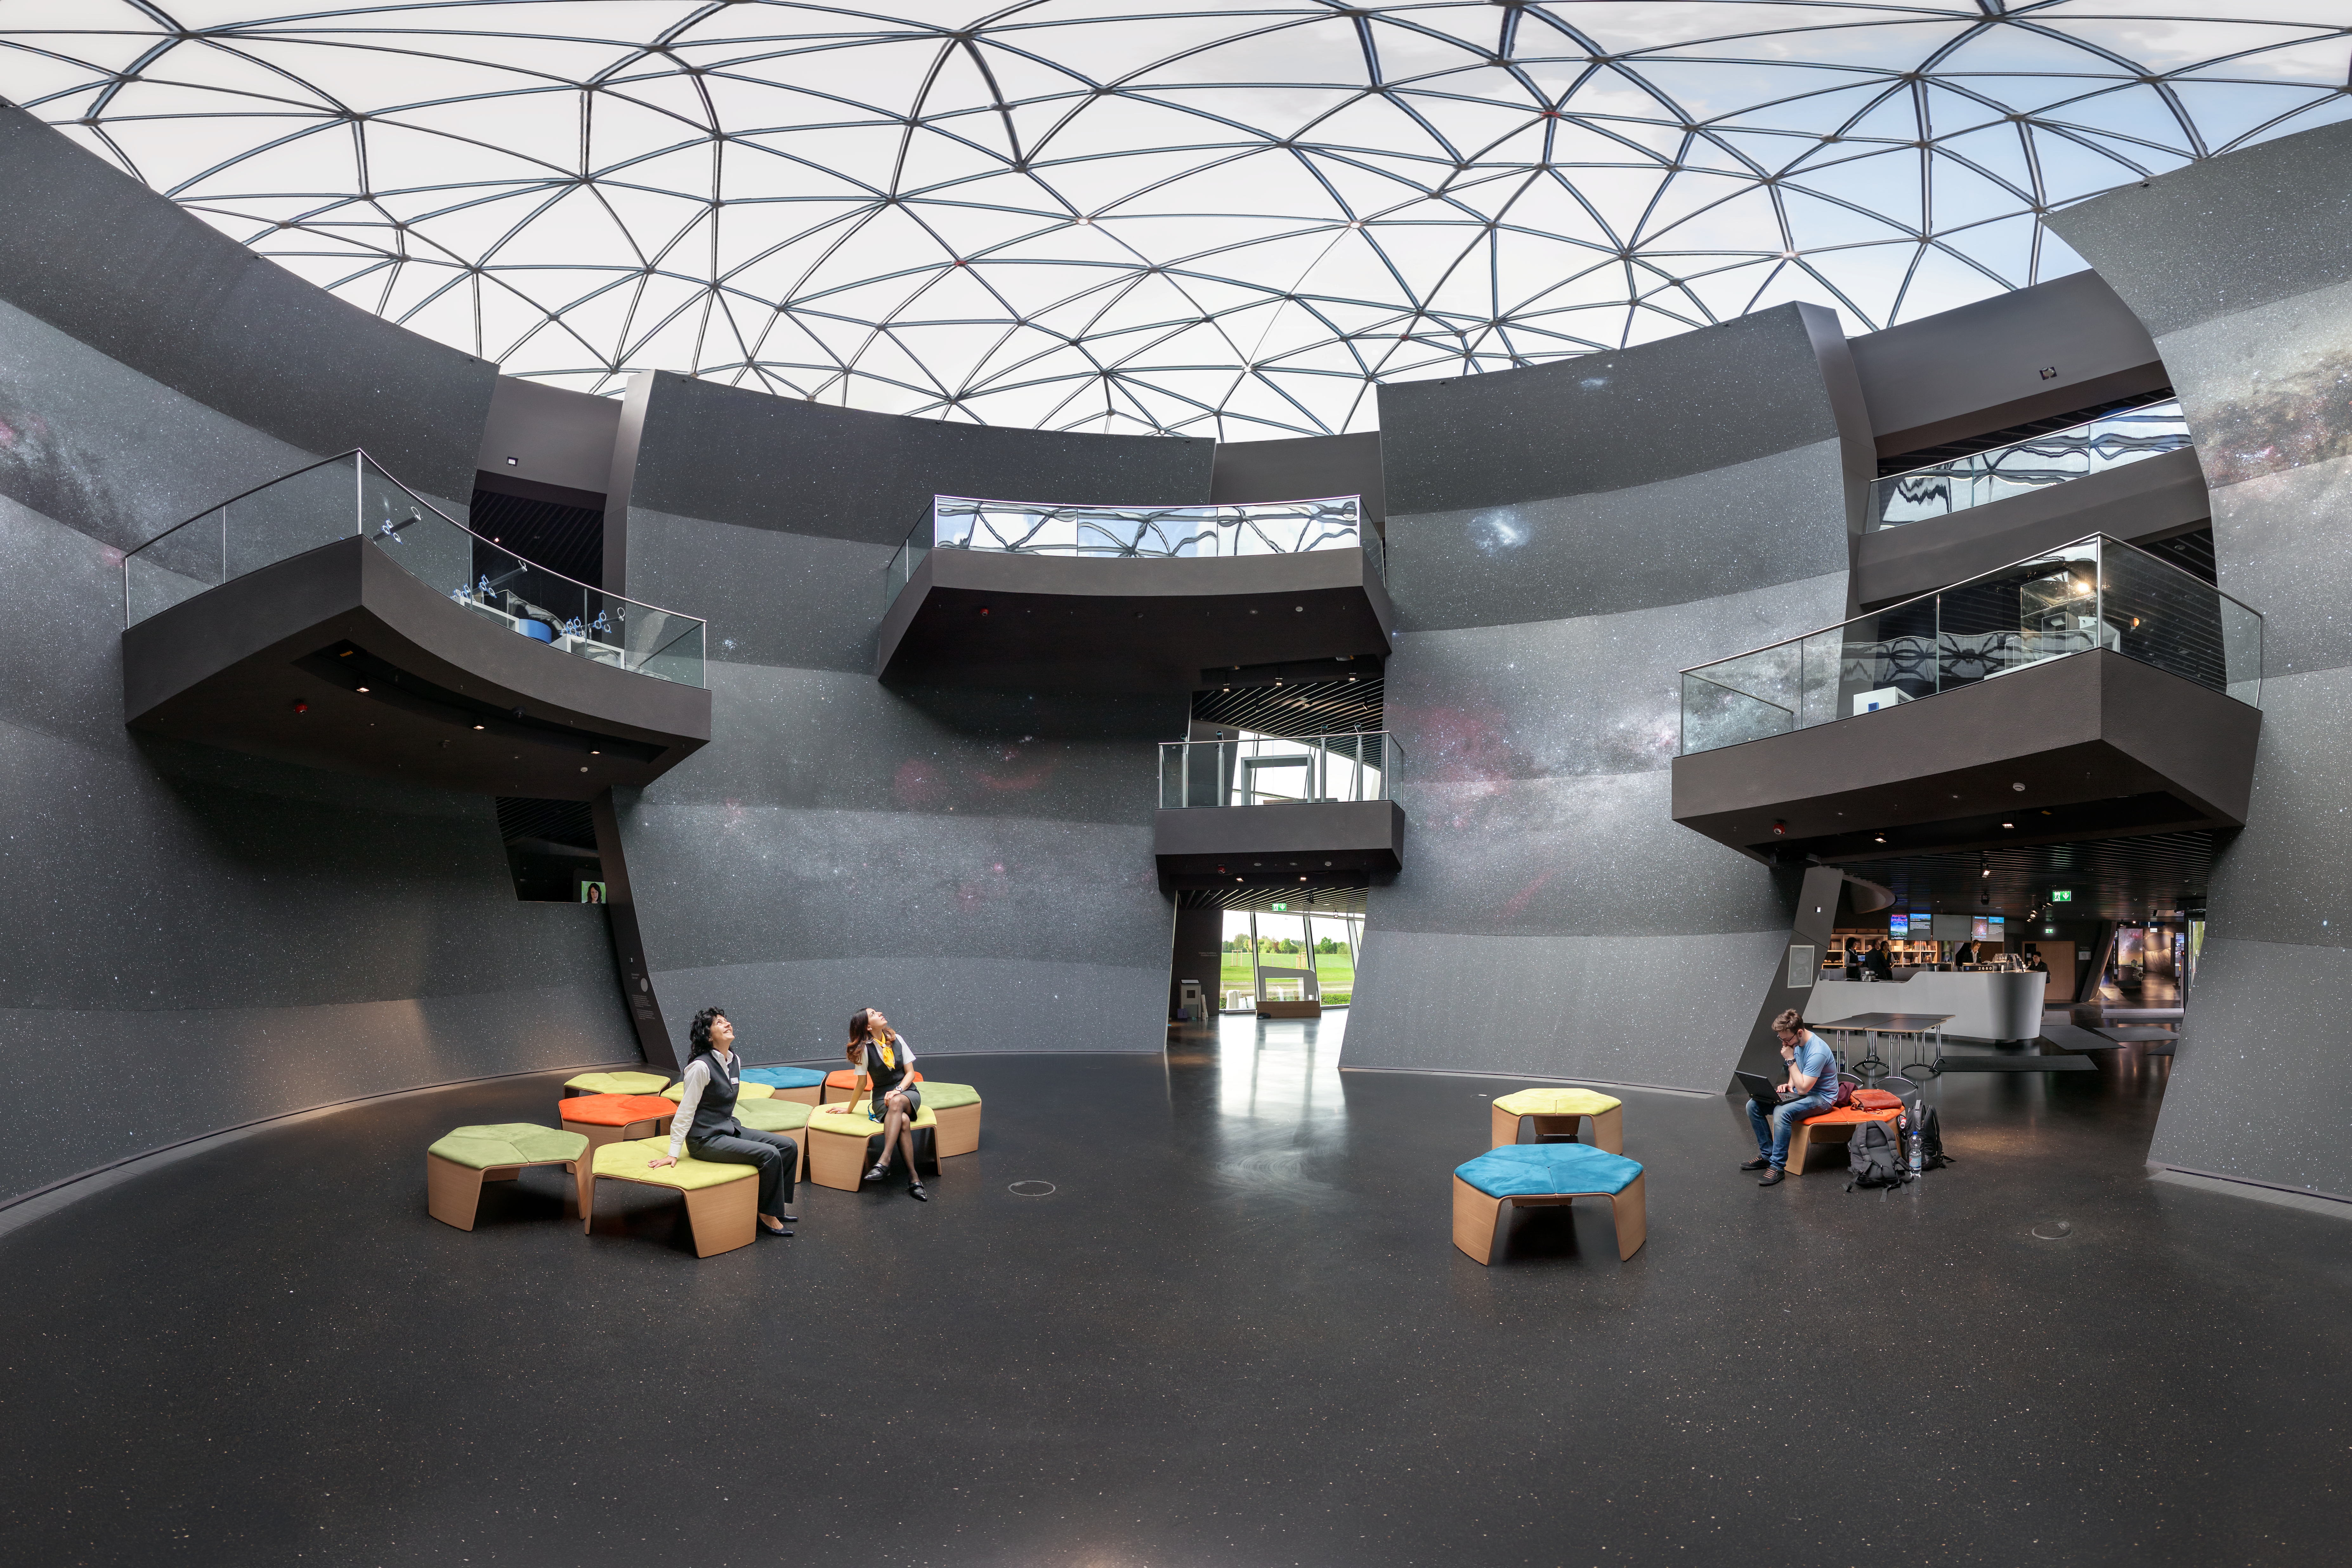

Look up at the stars

This photo shows The Void, located in the centre of the ESO Supernova Planetarium & Visitor Centre. It provides a great space for functions and special events.

Credit: ESO/P. Horálek